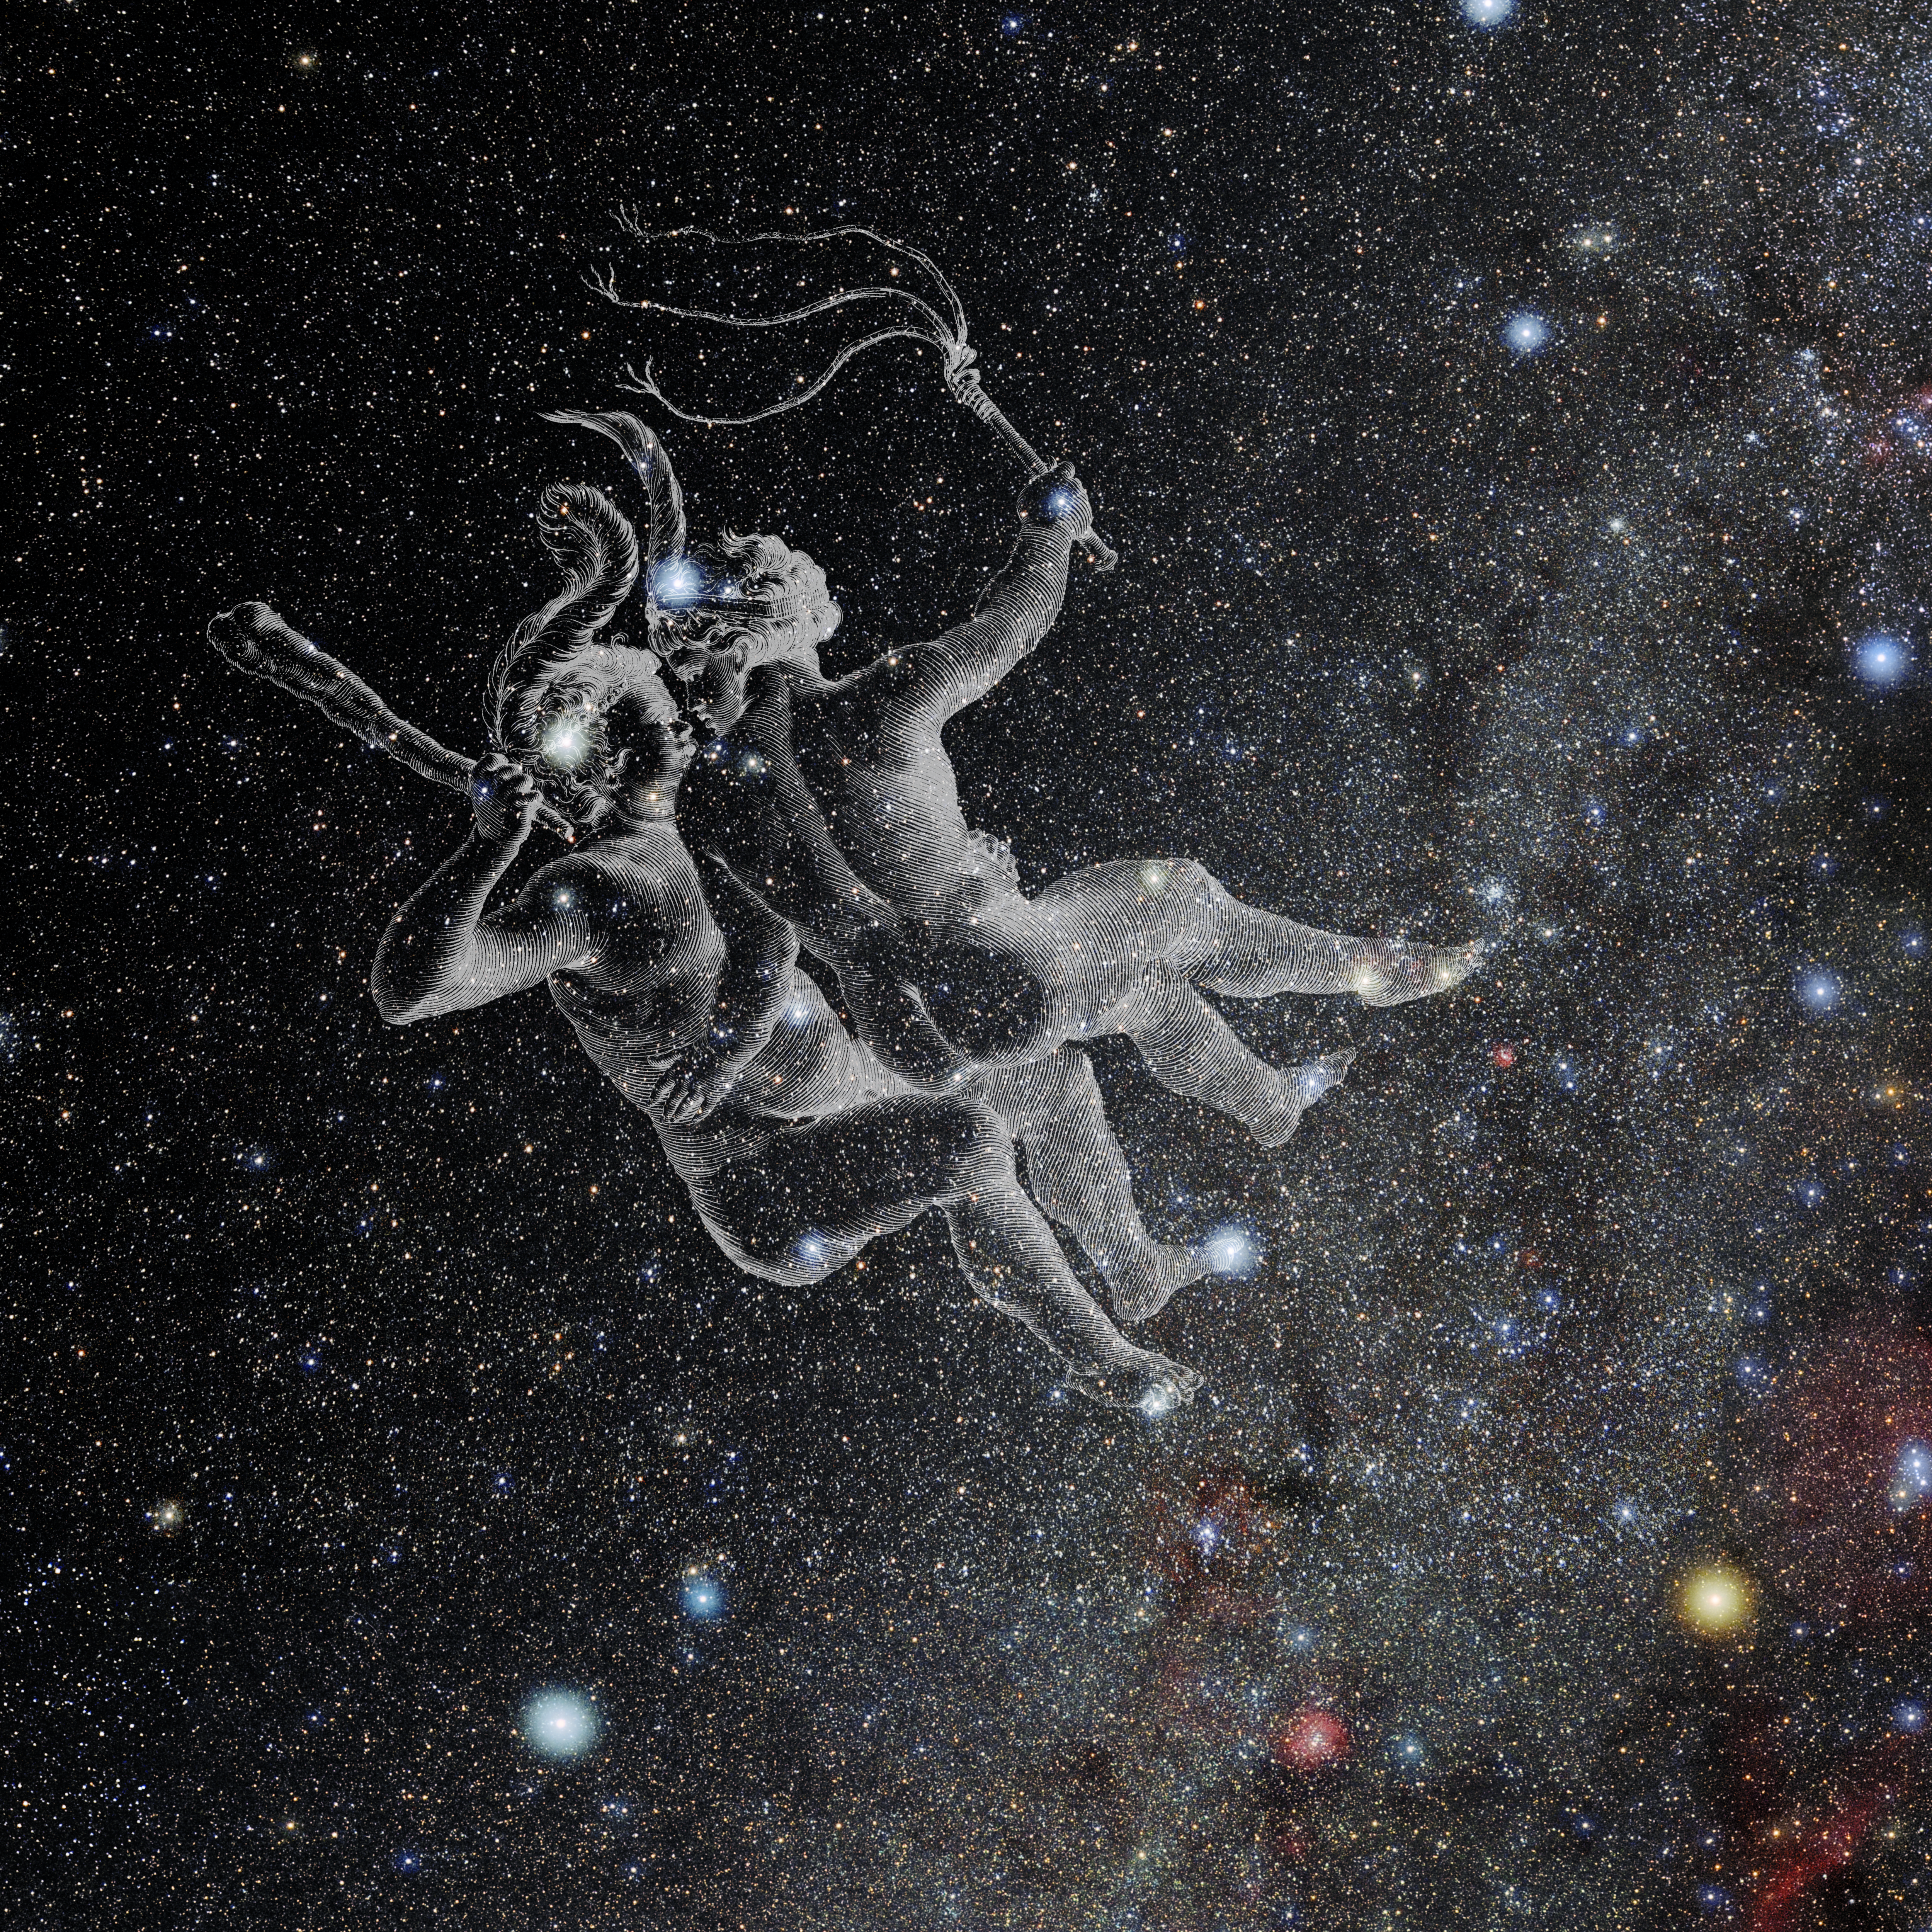

Gemini with Hevelius Drawing

Photo of the constellation Gemini from NOIRLab's 88 Constellations project showing Johannes Hevelius drawing of the constellation in Uranographia, his celestial catalogue in 1690.
Here is the version with the constellation 'stick figure' and here the unannotated version.

Credit: E. Slawik/NOIRLab/NSF/AURA/M. Zamani/J. Hevelius/NASA Universe of Learning/USNO/STScI